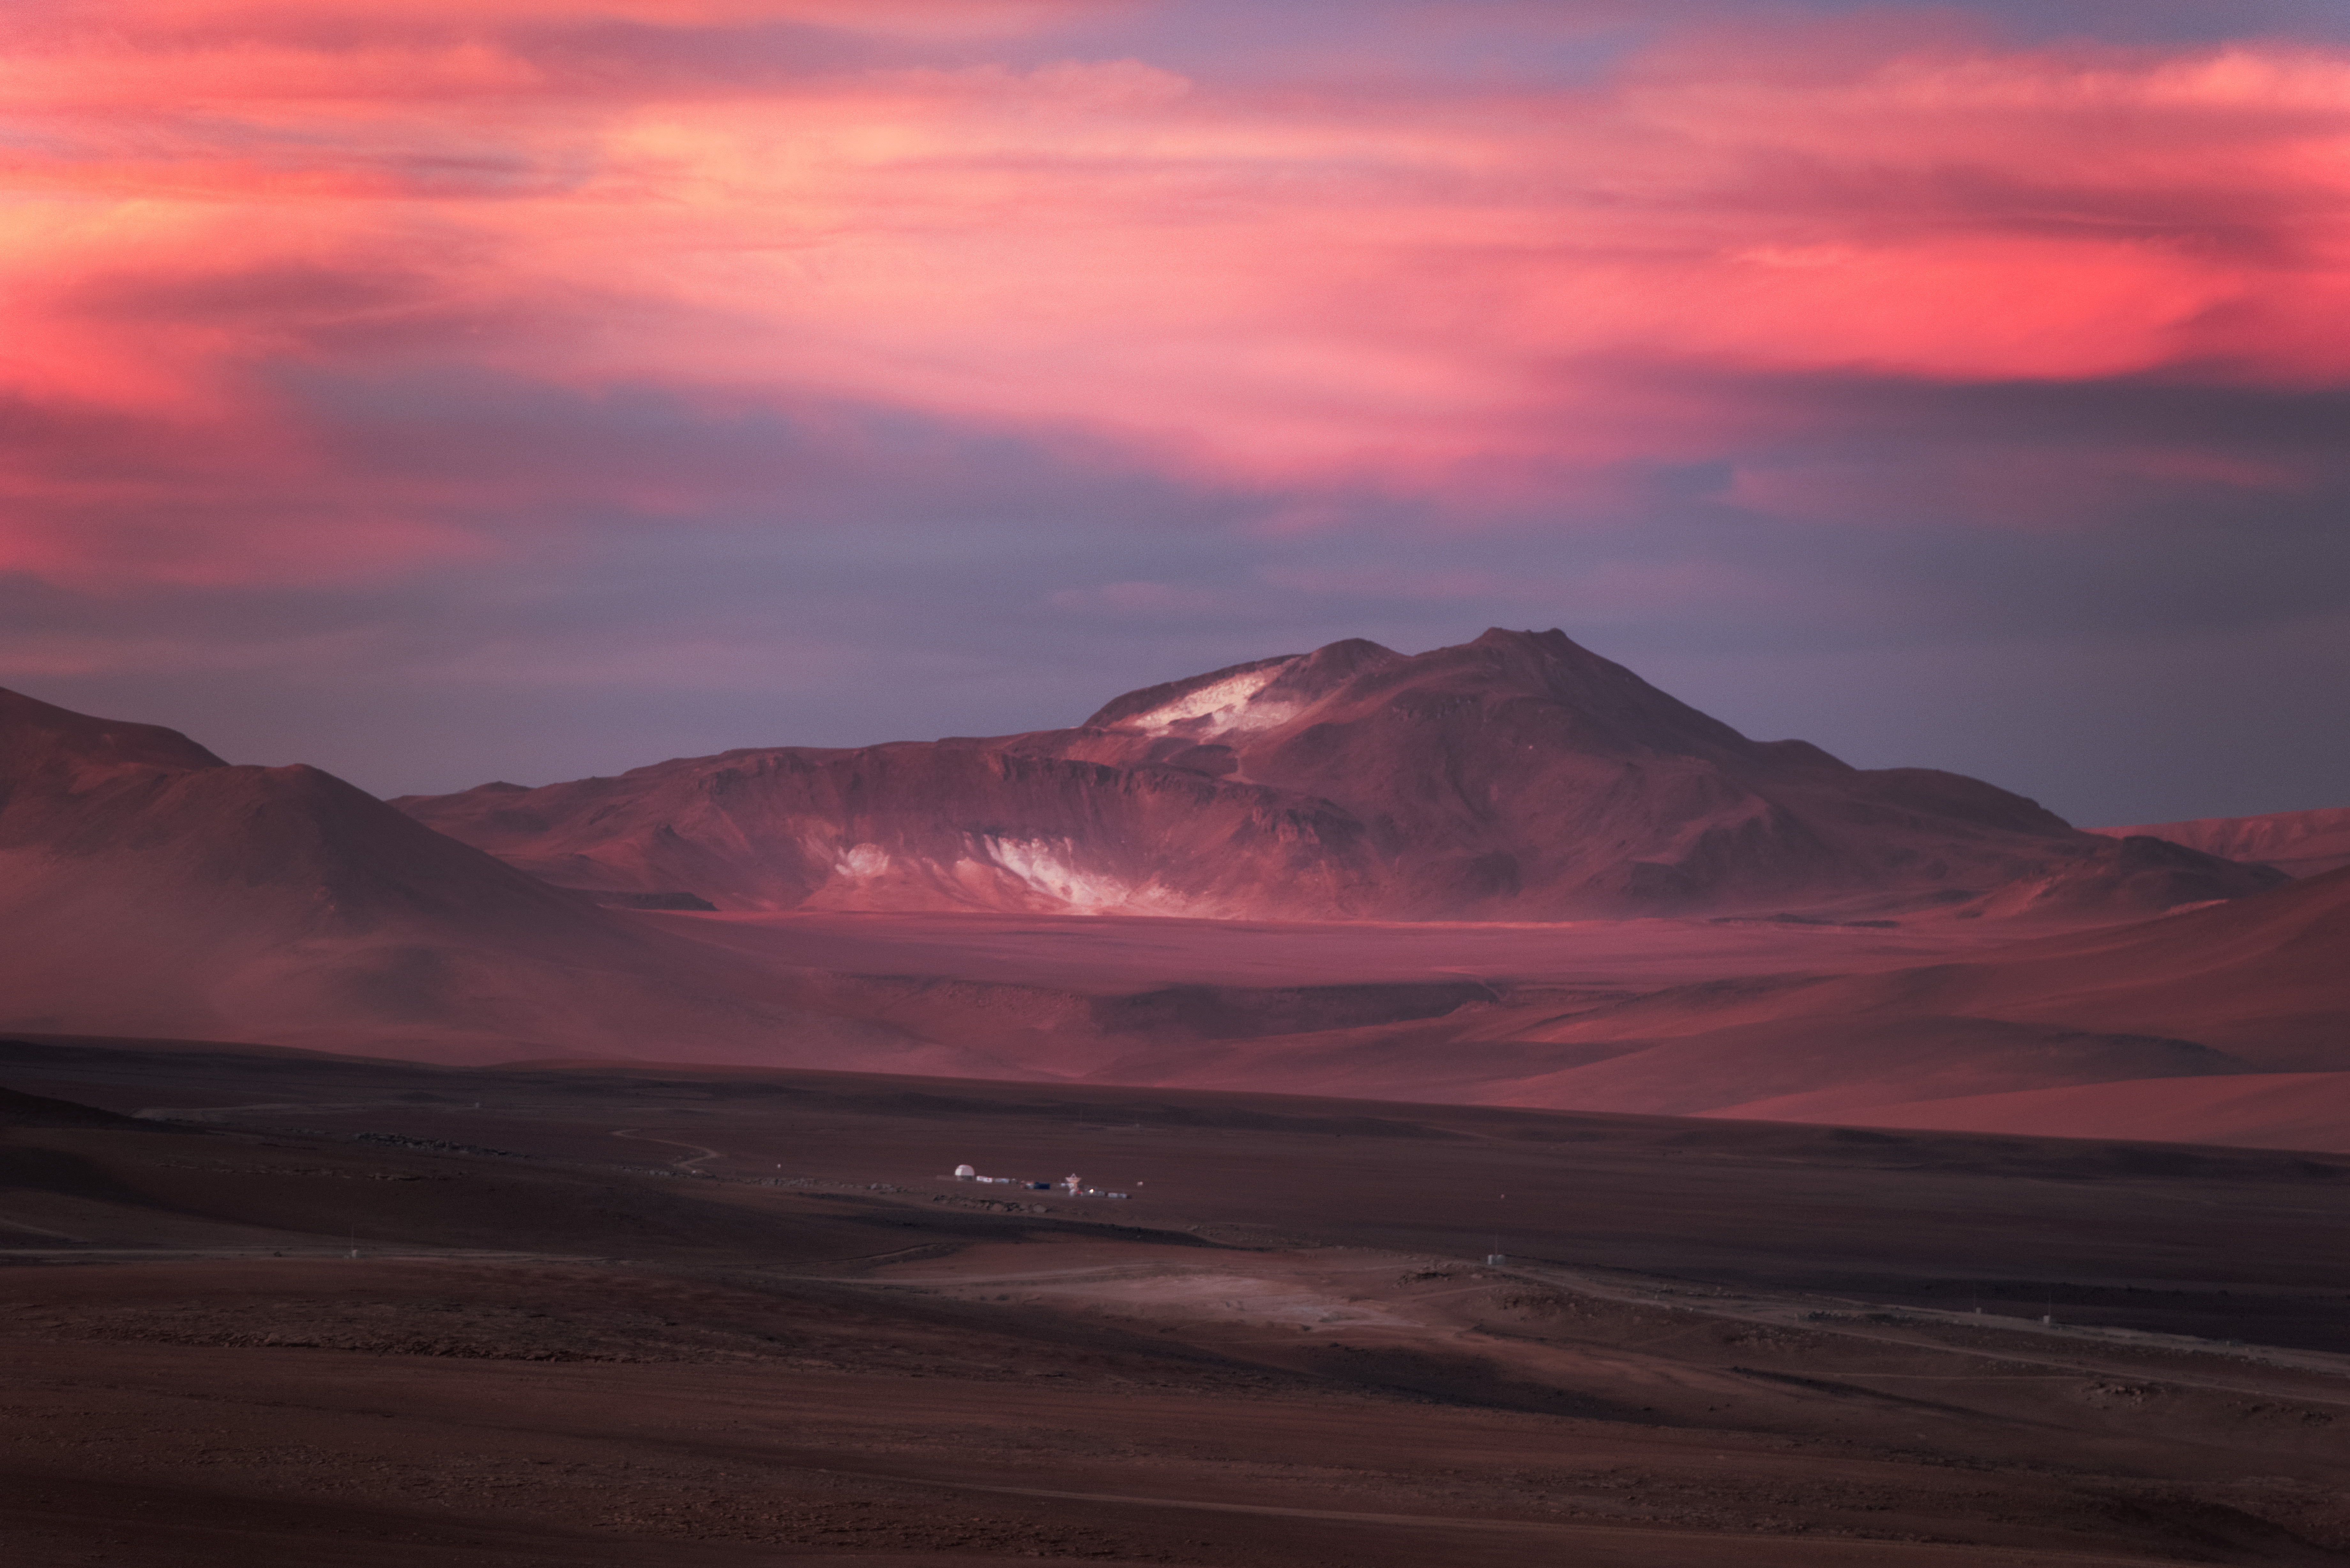

Chajnantor plateau in northern Chile

While inhospitable to humans, Chajnantor plateau in northern Chile is the perfect place for Millimeter/submillimeter astronomy, such as employed in ALMA.

Credit: Y. Beletsky (ESO)